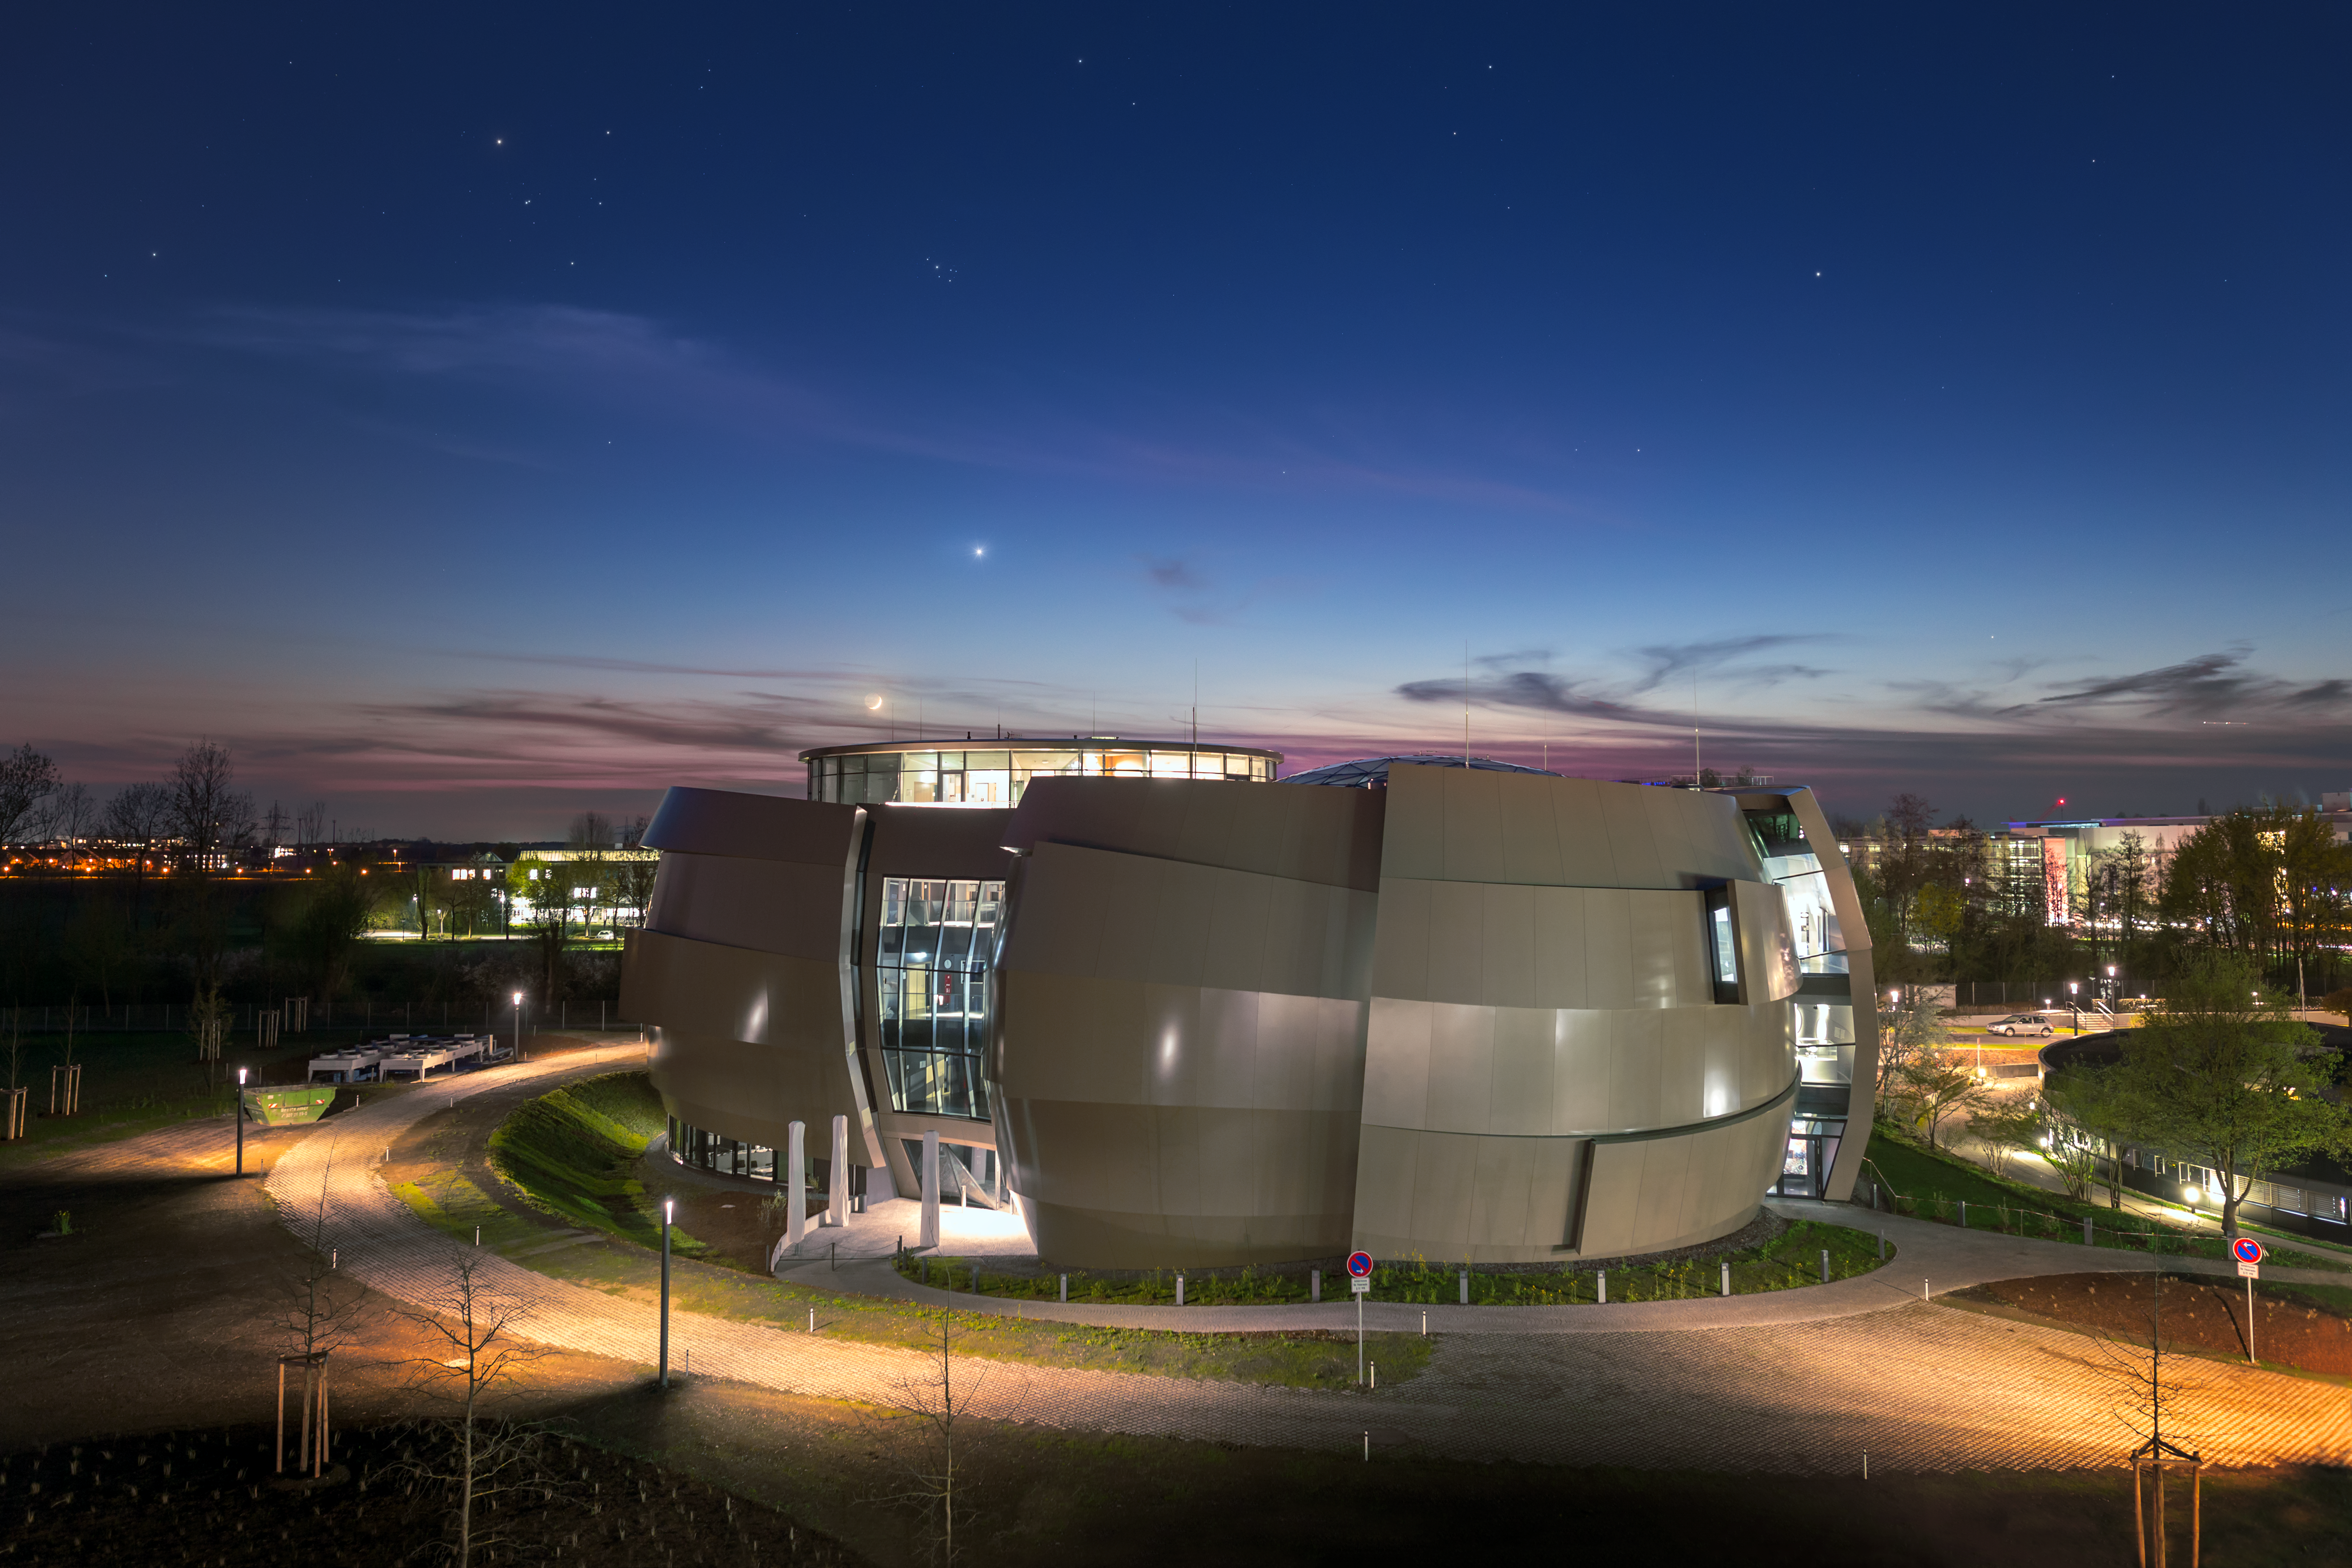

The ESO Supernova Planetarium & Visitor Centre

On 26 April 2018, the ESO Supernova Planetarium & Visitor Centre was officially inaugurated, and its doors are open to the public from 28 April 2018. The centre, located at ESO Headquarters in Garching, Germany, is a magnificent showcase of astronomy. It provides visitors with an immersive experience of astronomy in general, along with ESO-specific scientific results, projects, and technological breakthroughs.

This spectacular evening picture, taken a few days before the opening, shows a conjunction of the planet Venus and the young crescent Moon in the background.

Credit: ESO/P. Horálek